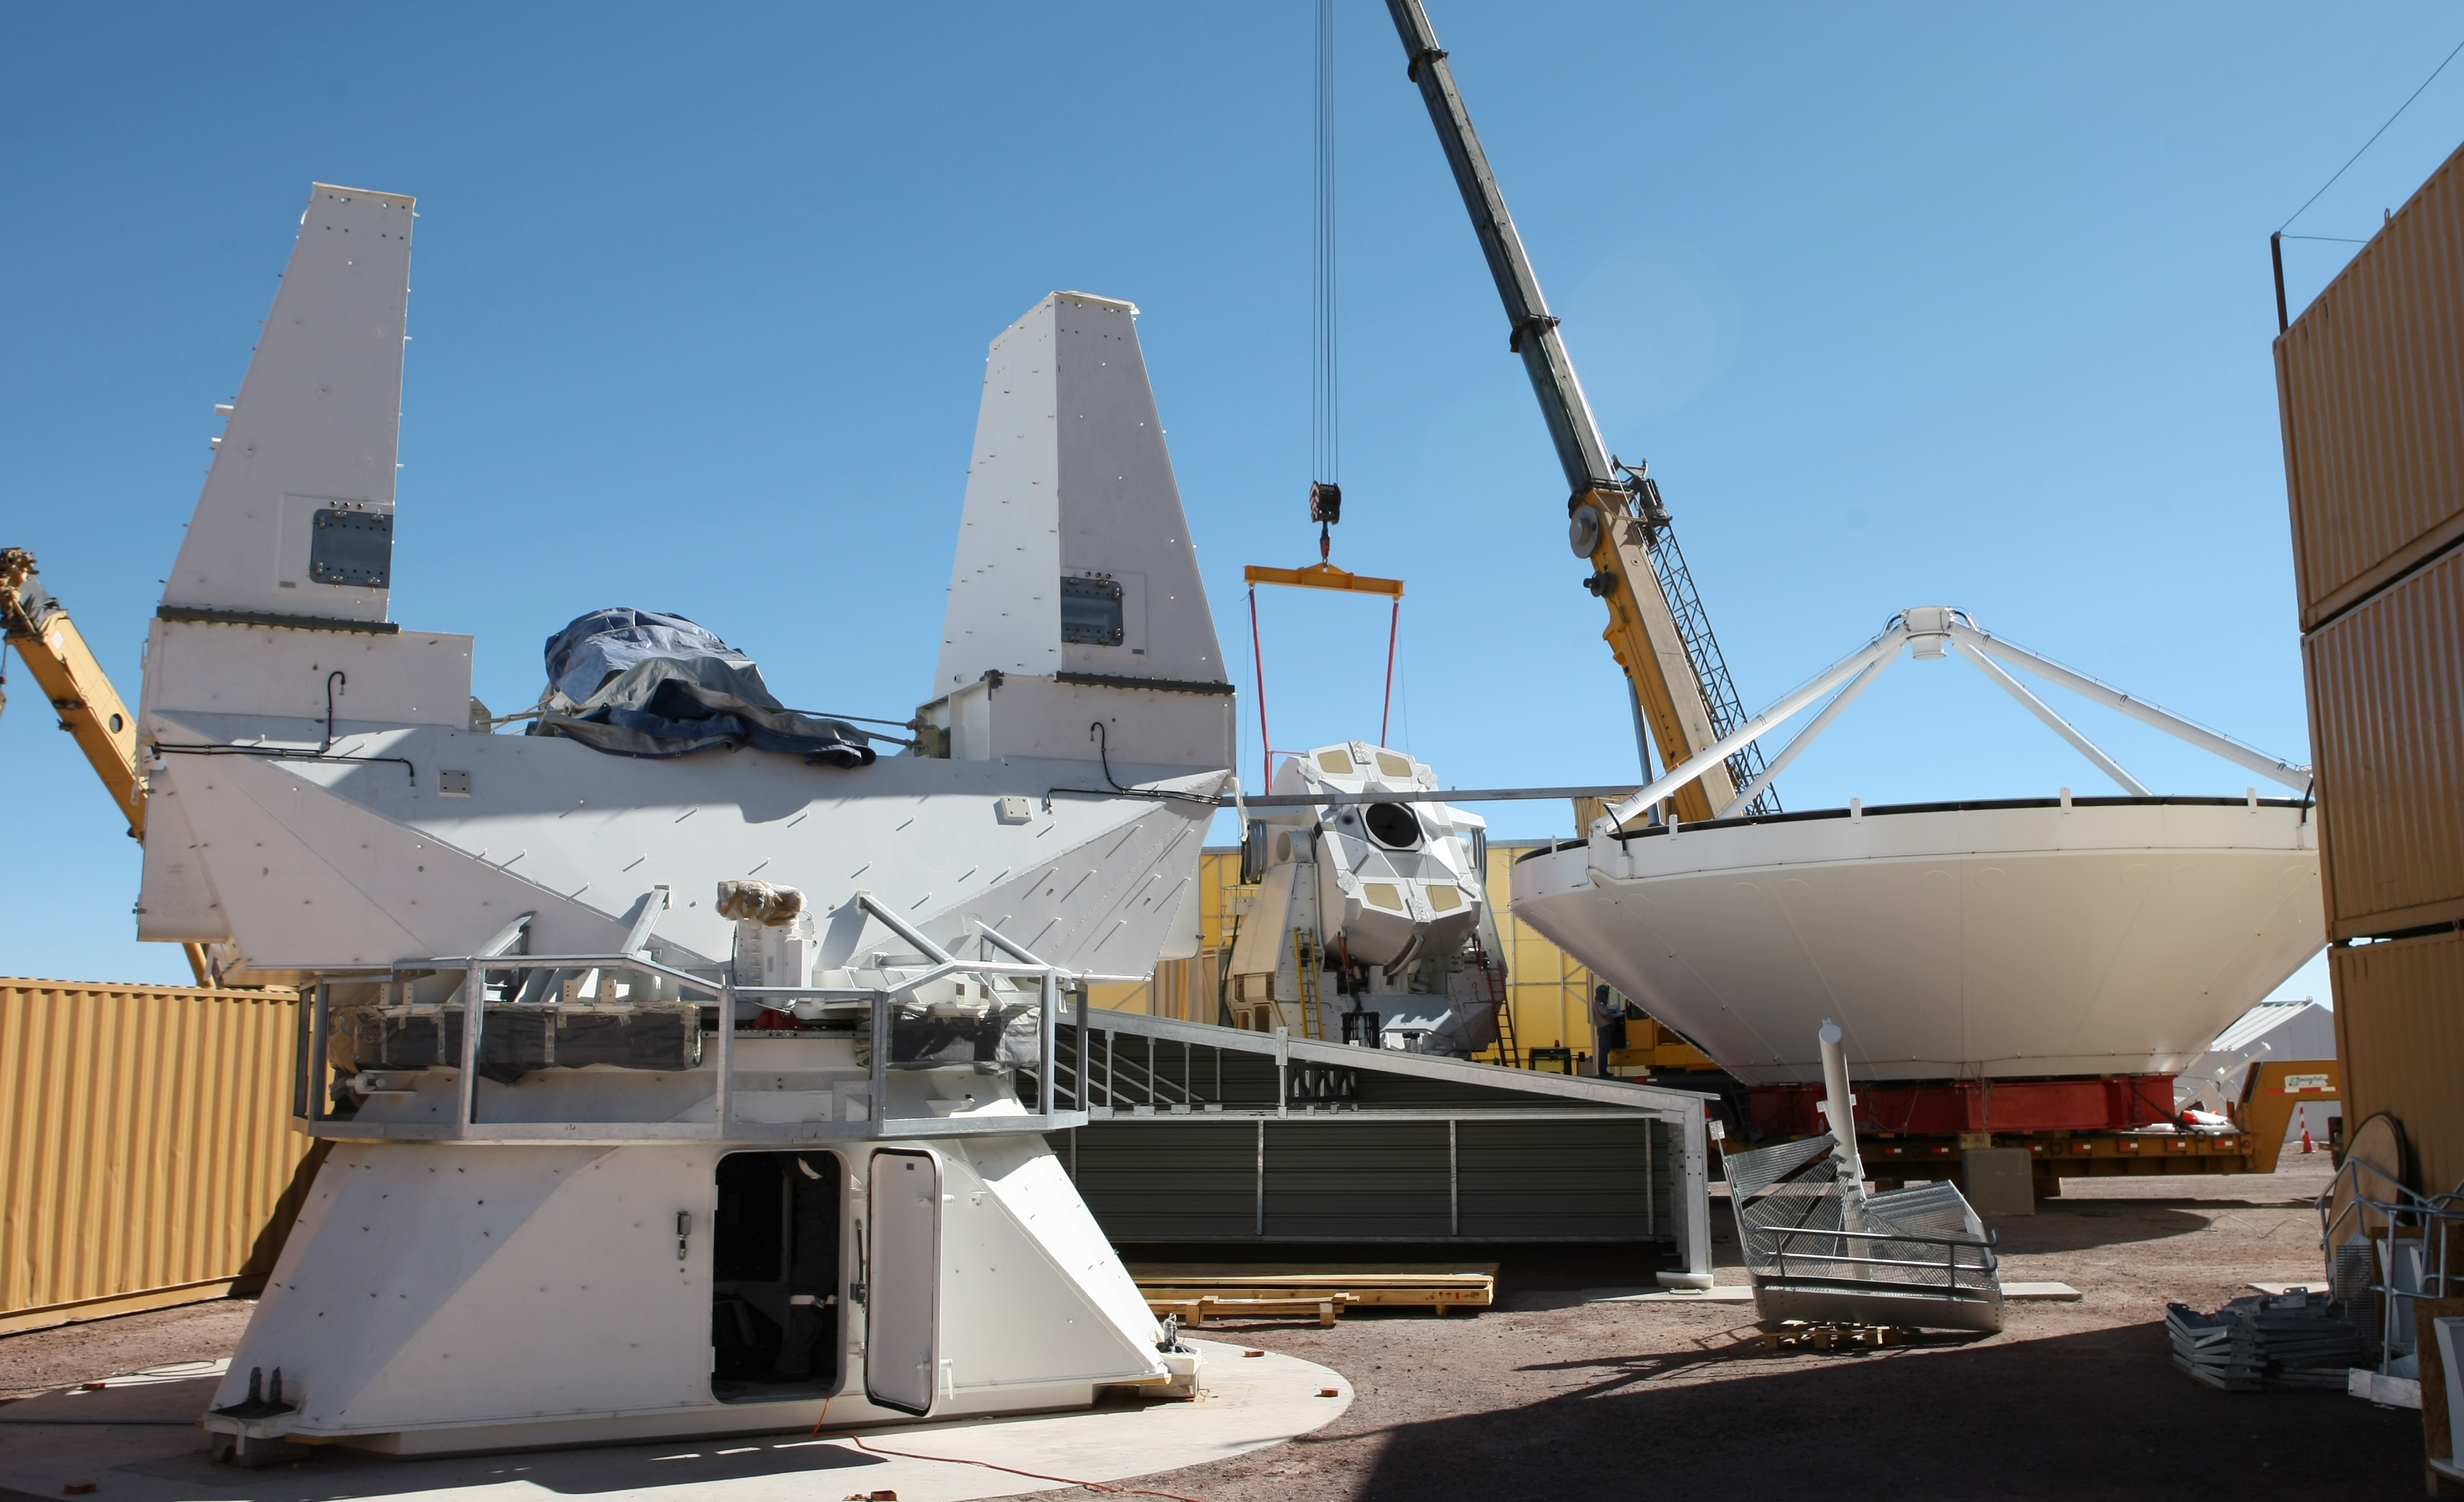

Assembly of second European ALMA antenna

Image of the assembly of the second European antenna for the Atacama Large Millimeter/submillimeter Array (ALMA). ALMA, the largest ground-based astronomy project in existence, will ultimately be comprised of a giant array of 12-m submillimetre quality antennas, with baselines of several kilometres. An additional, compact array of 7-m and 12-m antennas will complement the main array. ALMA will be based on the Chajnantor plain of the Chilean Andes, 5000 m above sea level. Construction on ALMA started in 2003 and will be completed in 2012. The ALMA project is an international collaboration between Europe, East Asia and North America in cooperation with the Republic of Chile.

Credit: ALMA (ESO/NAOJ/NRAO)